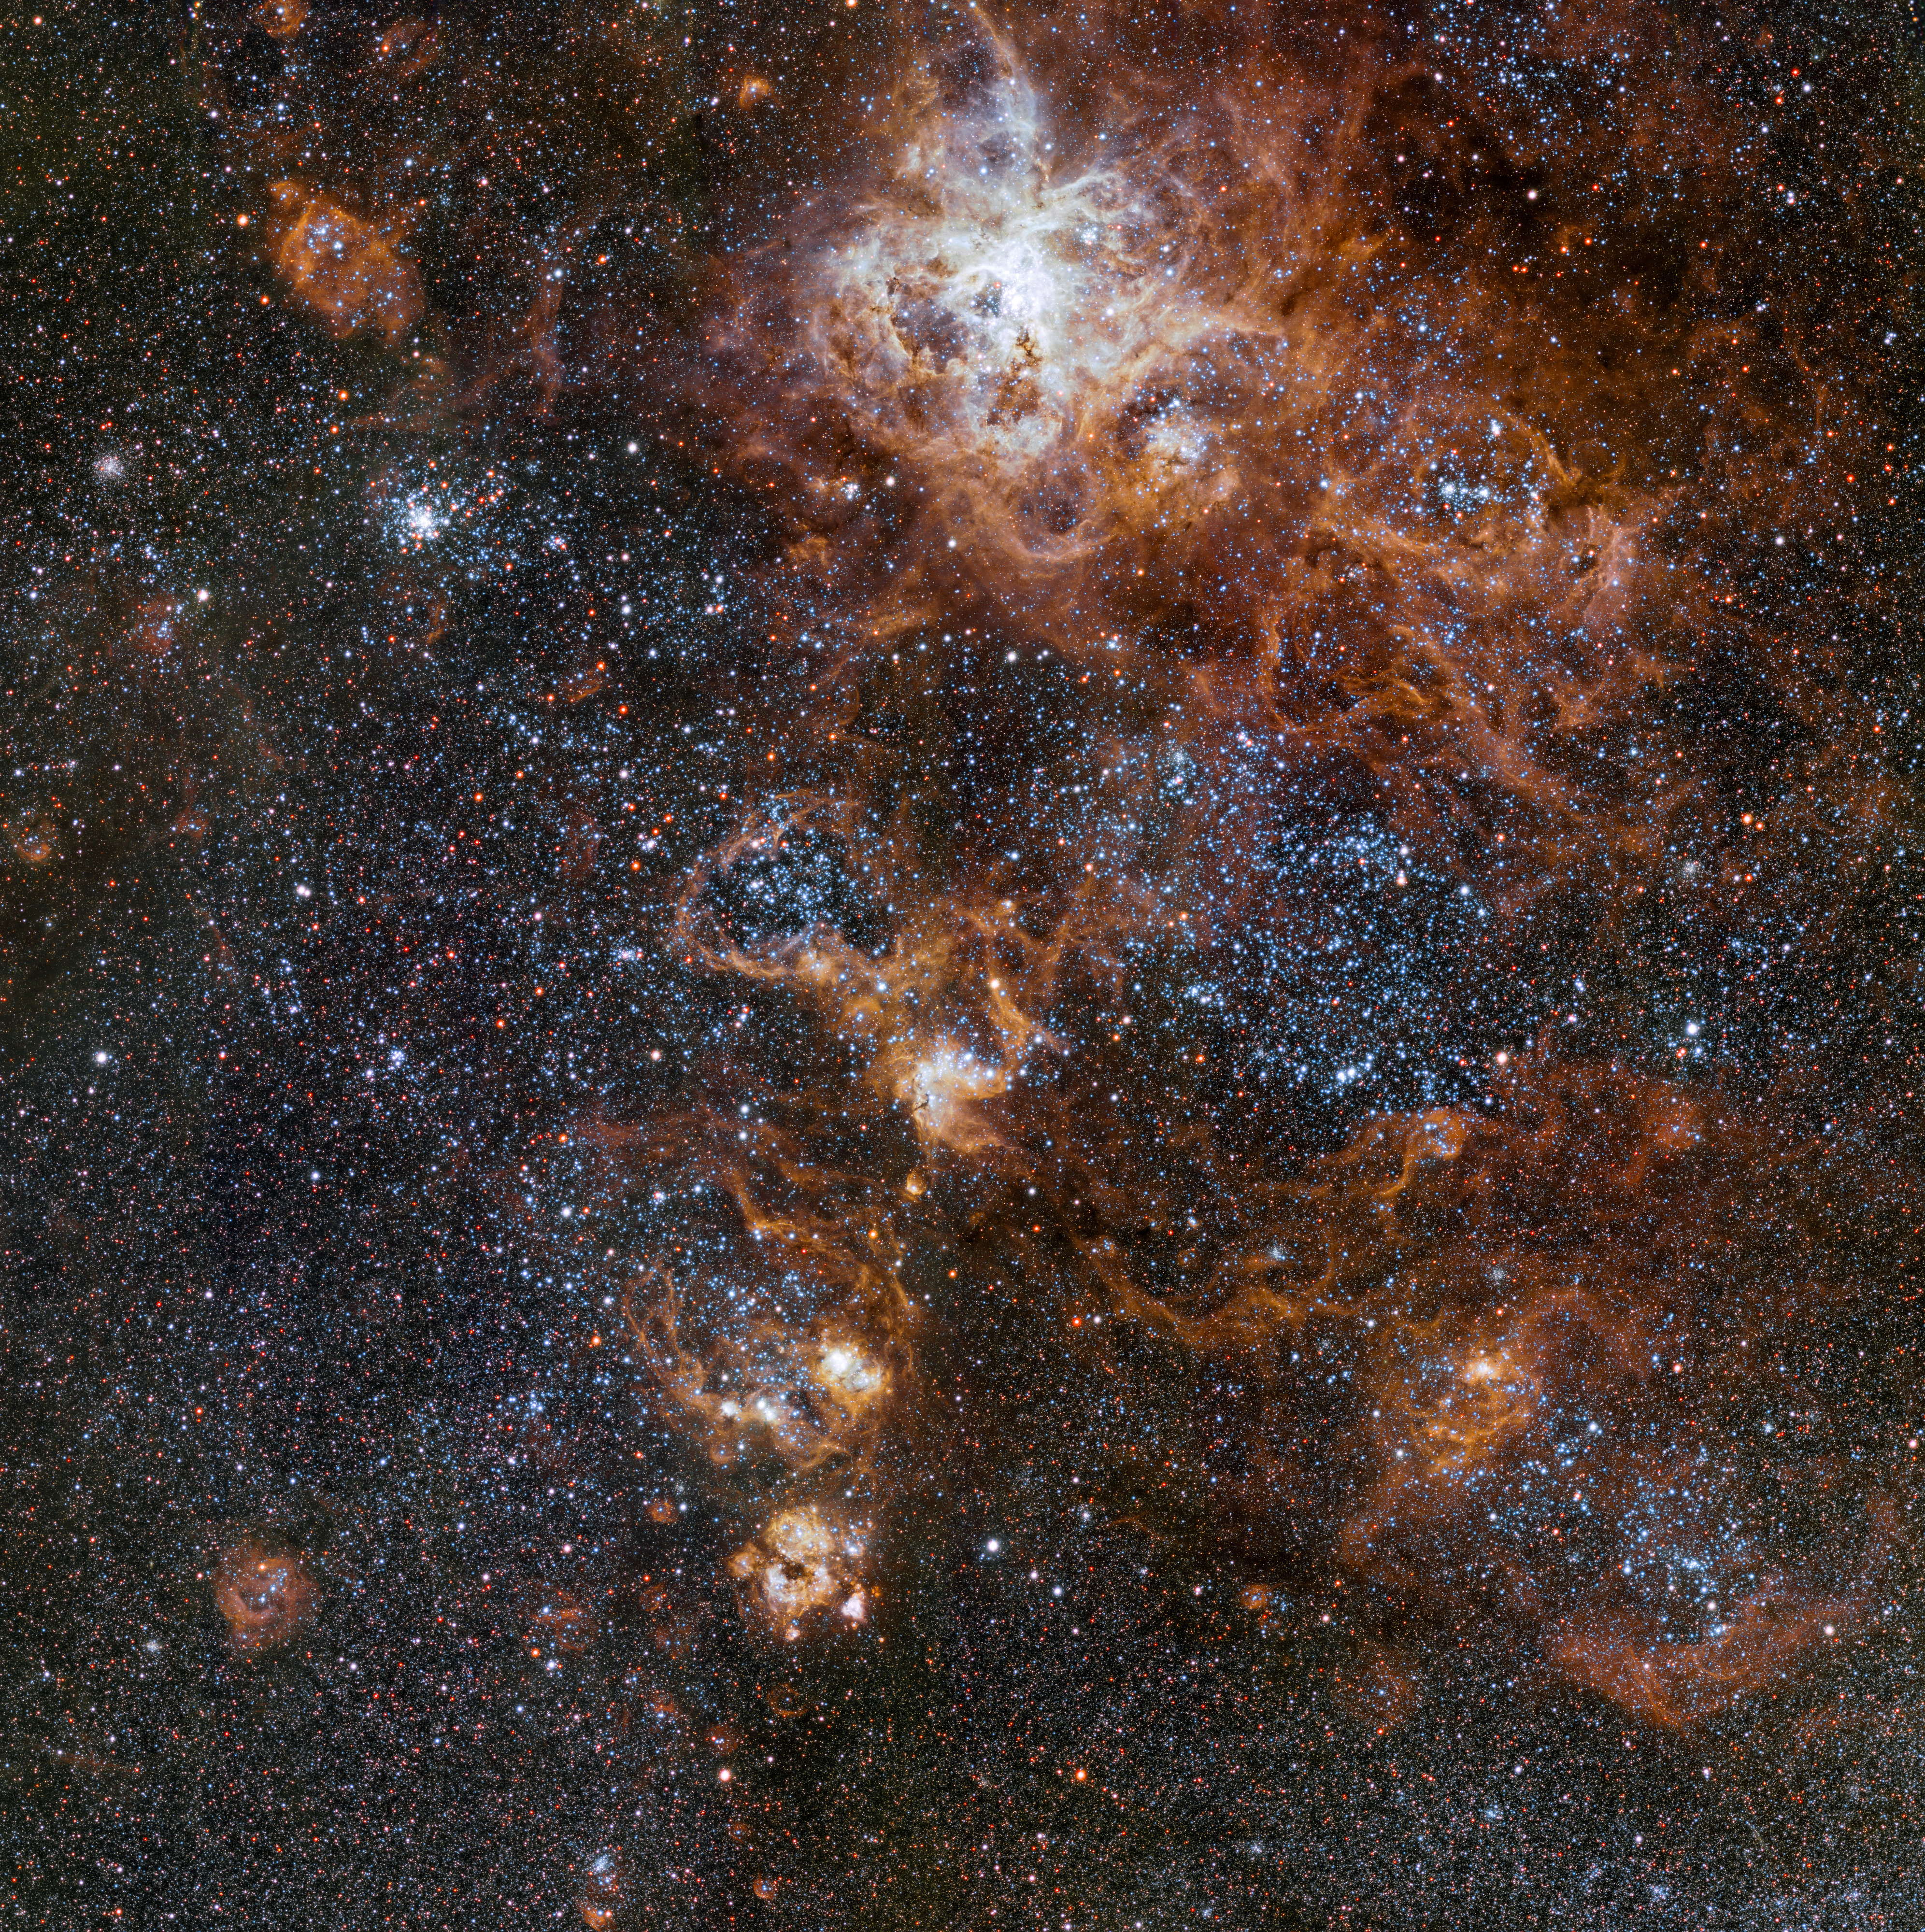

The rich region around the Tarantula Nebula in the Large Magellanic Cloud

Glowing brightly about 160 000 light-years away, the Tarantula Nebula is the most spectacular feature of the Large Magellanic Cloud, a satellite galaxy to our Milky Way. This image from VLT Survey Telescope at ESO’s Paranal Observatory in Chile shows the region and its rich surroundings in great detail. It reveals a cosmic landscape of star clusters, glowing gas clouds and the scattered remains of supernova explosions.

Credit: ESO